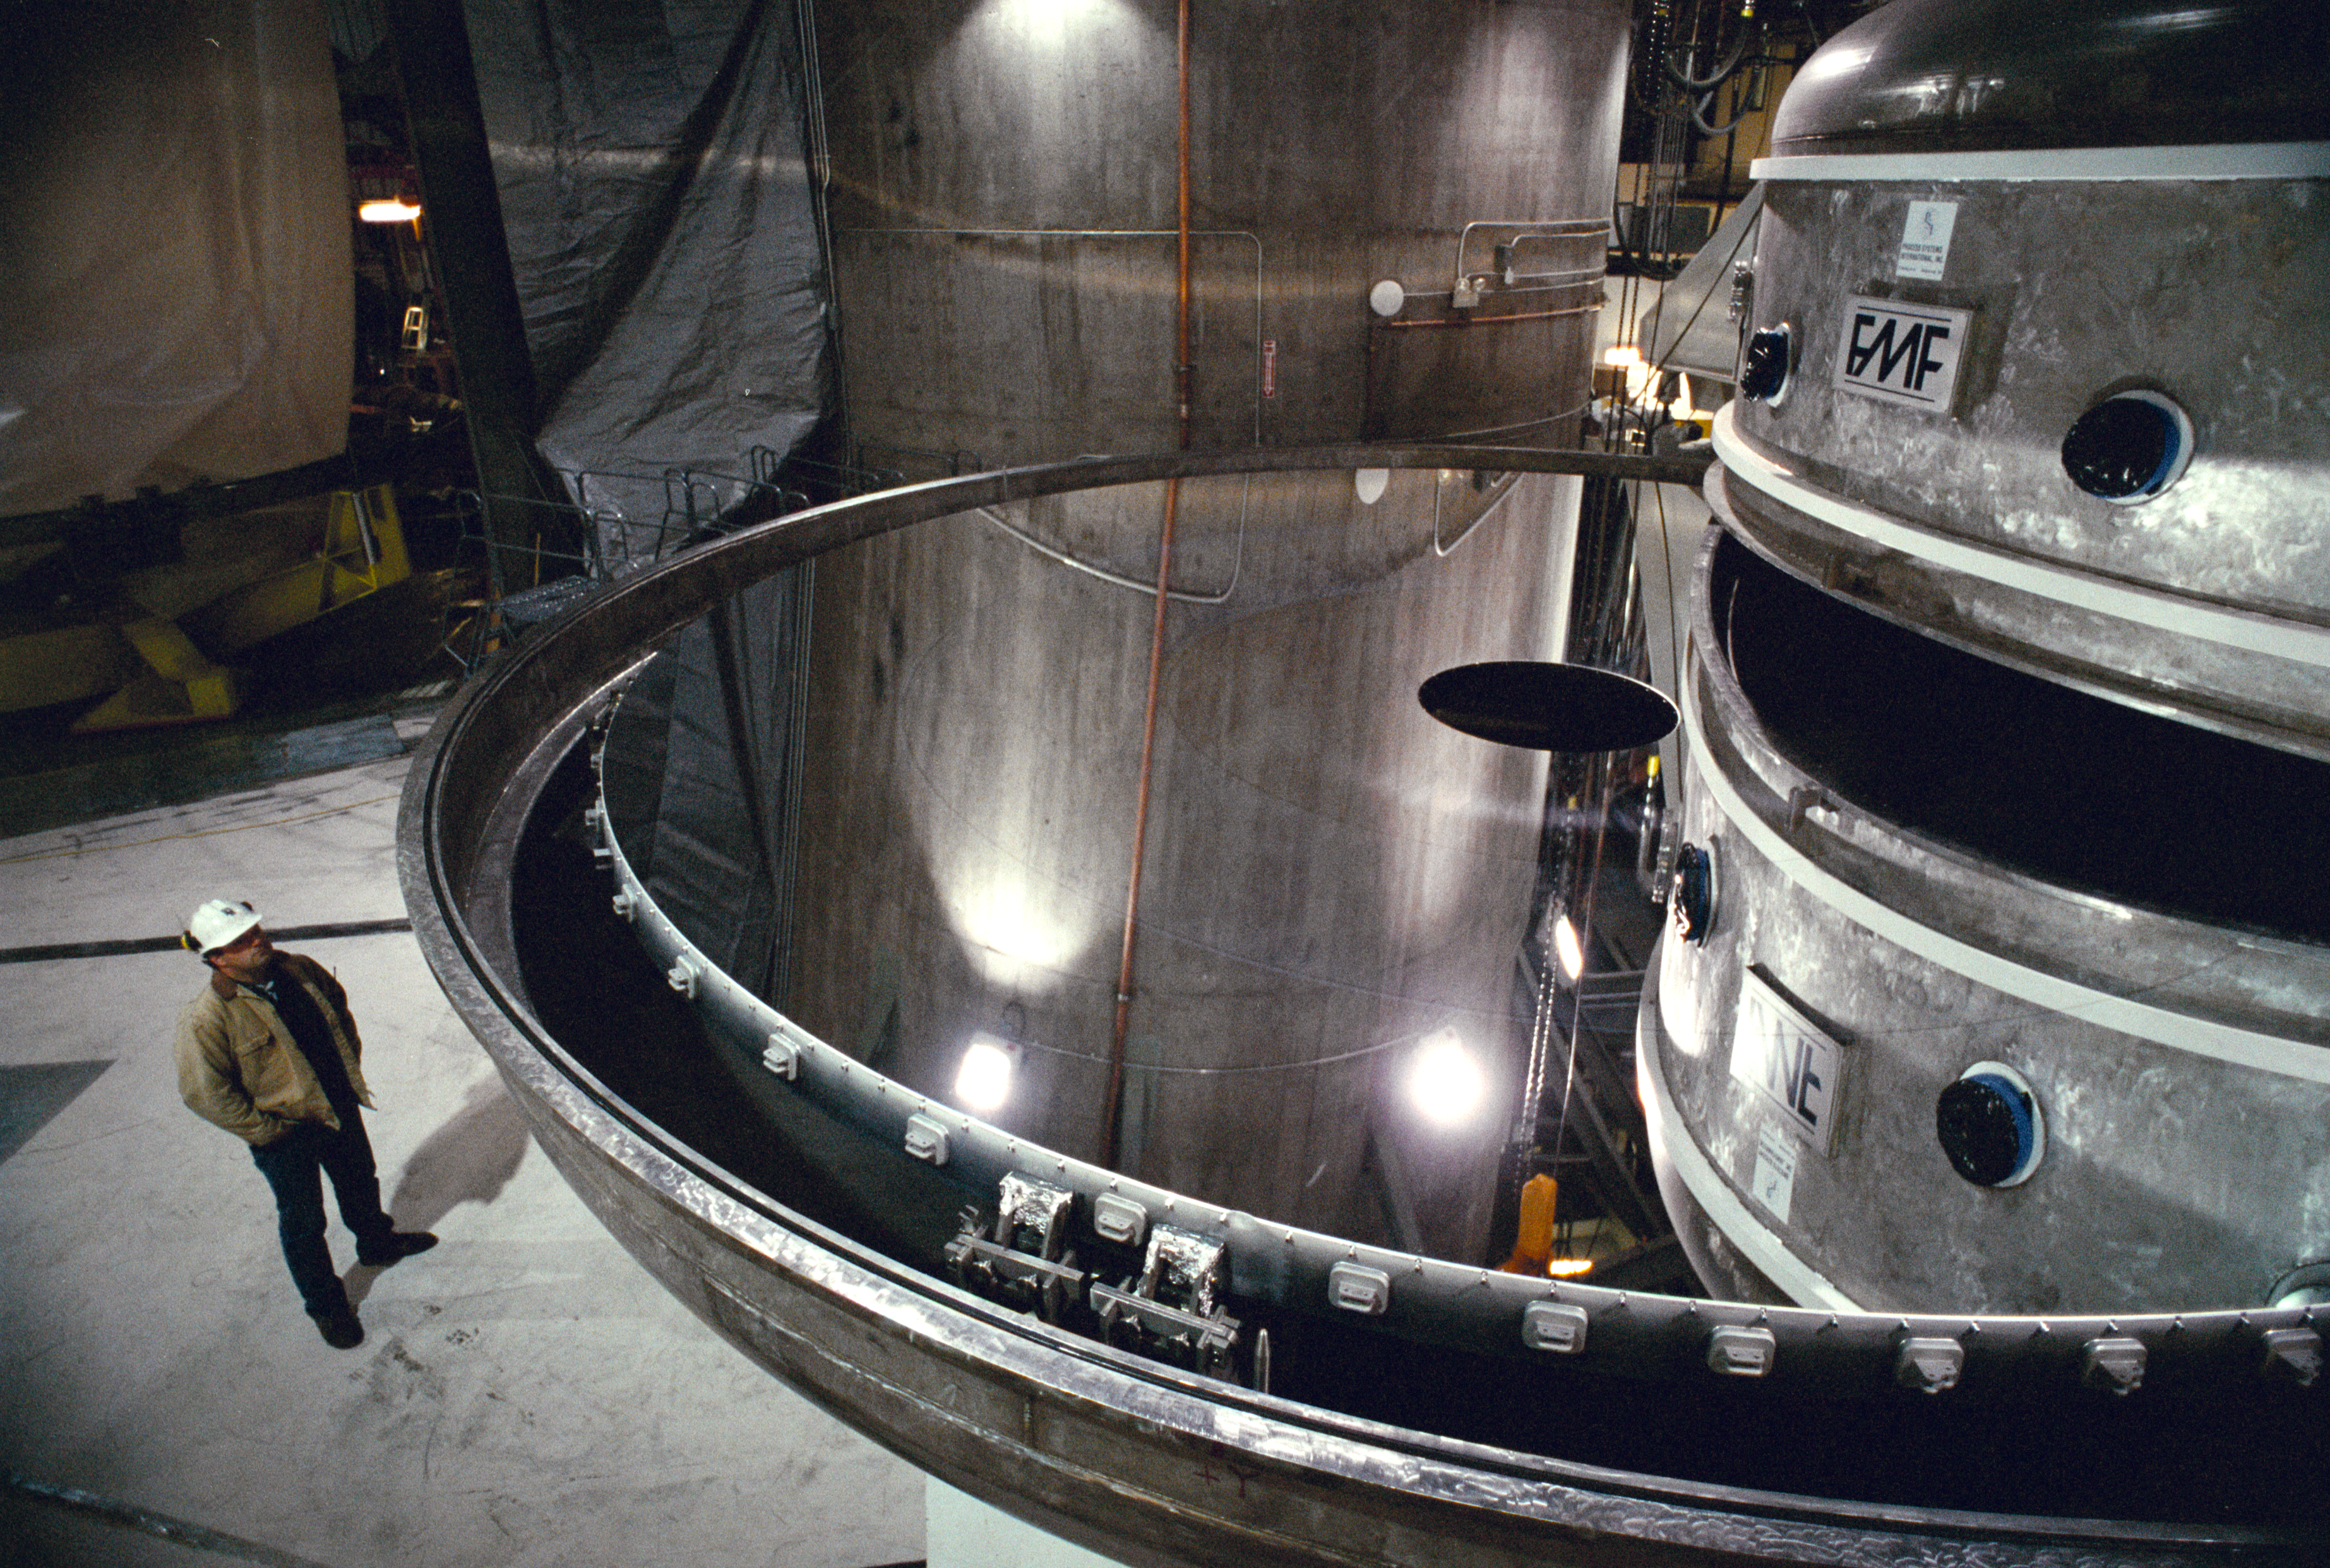

Gemini North primary

The primary mirror for the northern Gemini telescope on Mauna Kea, Hawaii, is seen here leaving the coating chamber, ready to be installed into the telescope structure.

Credit: NOIRLab/NSF/AURA/